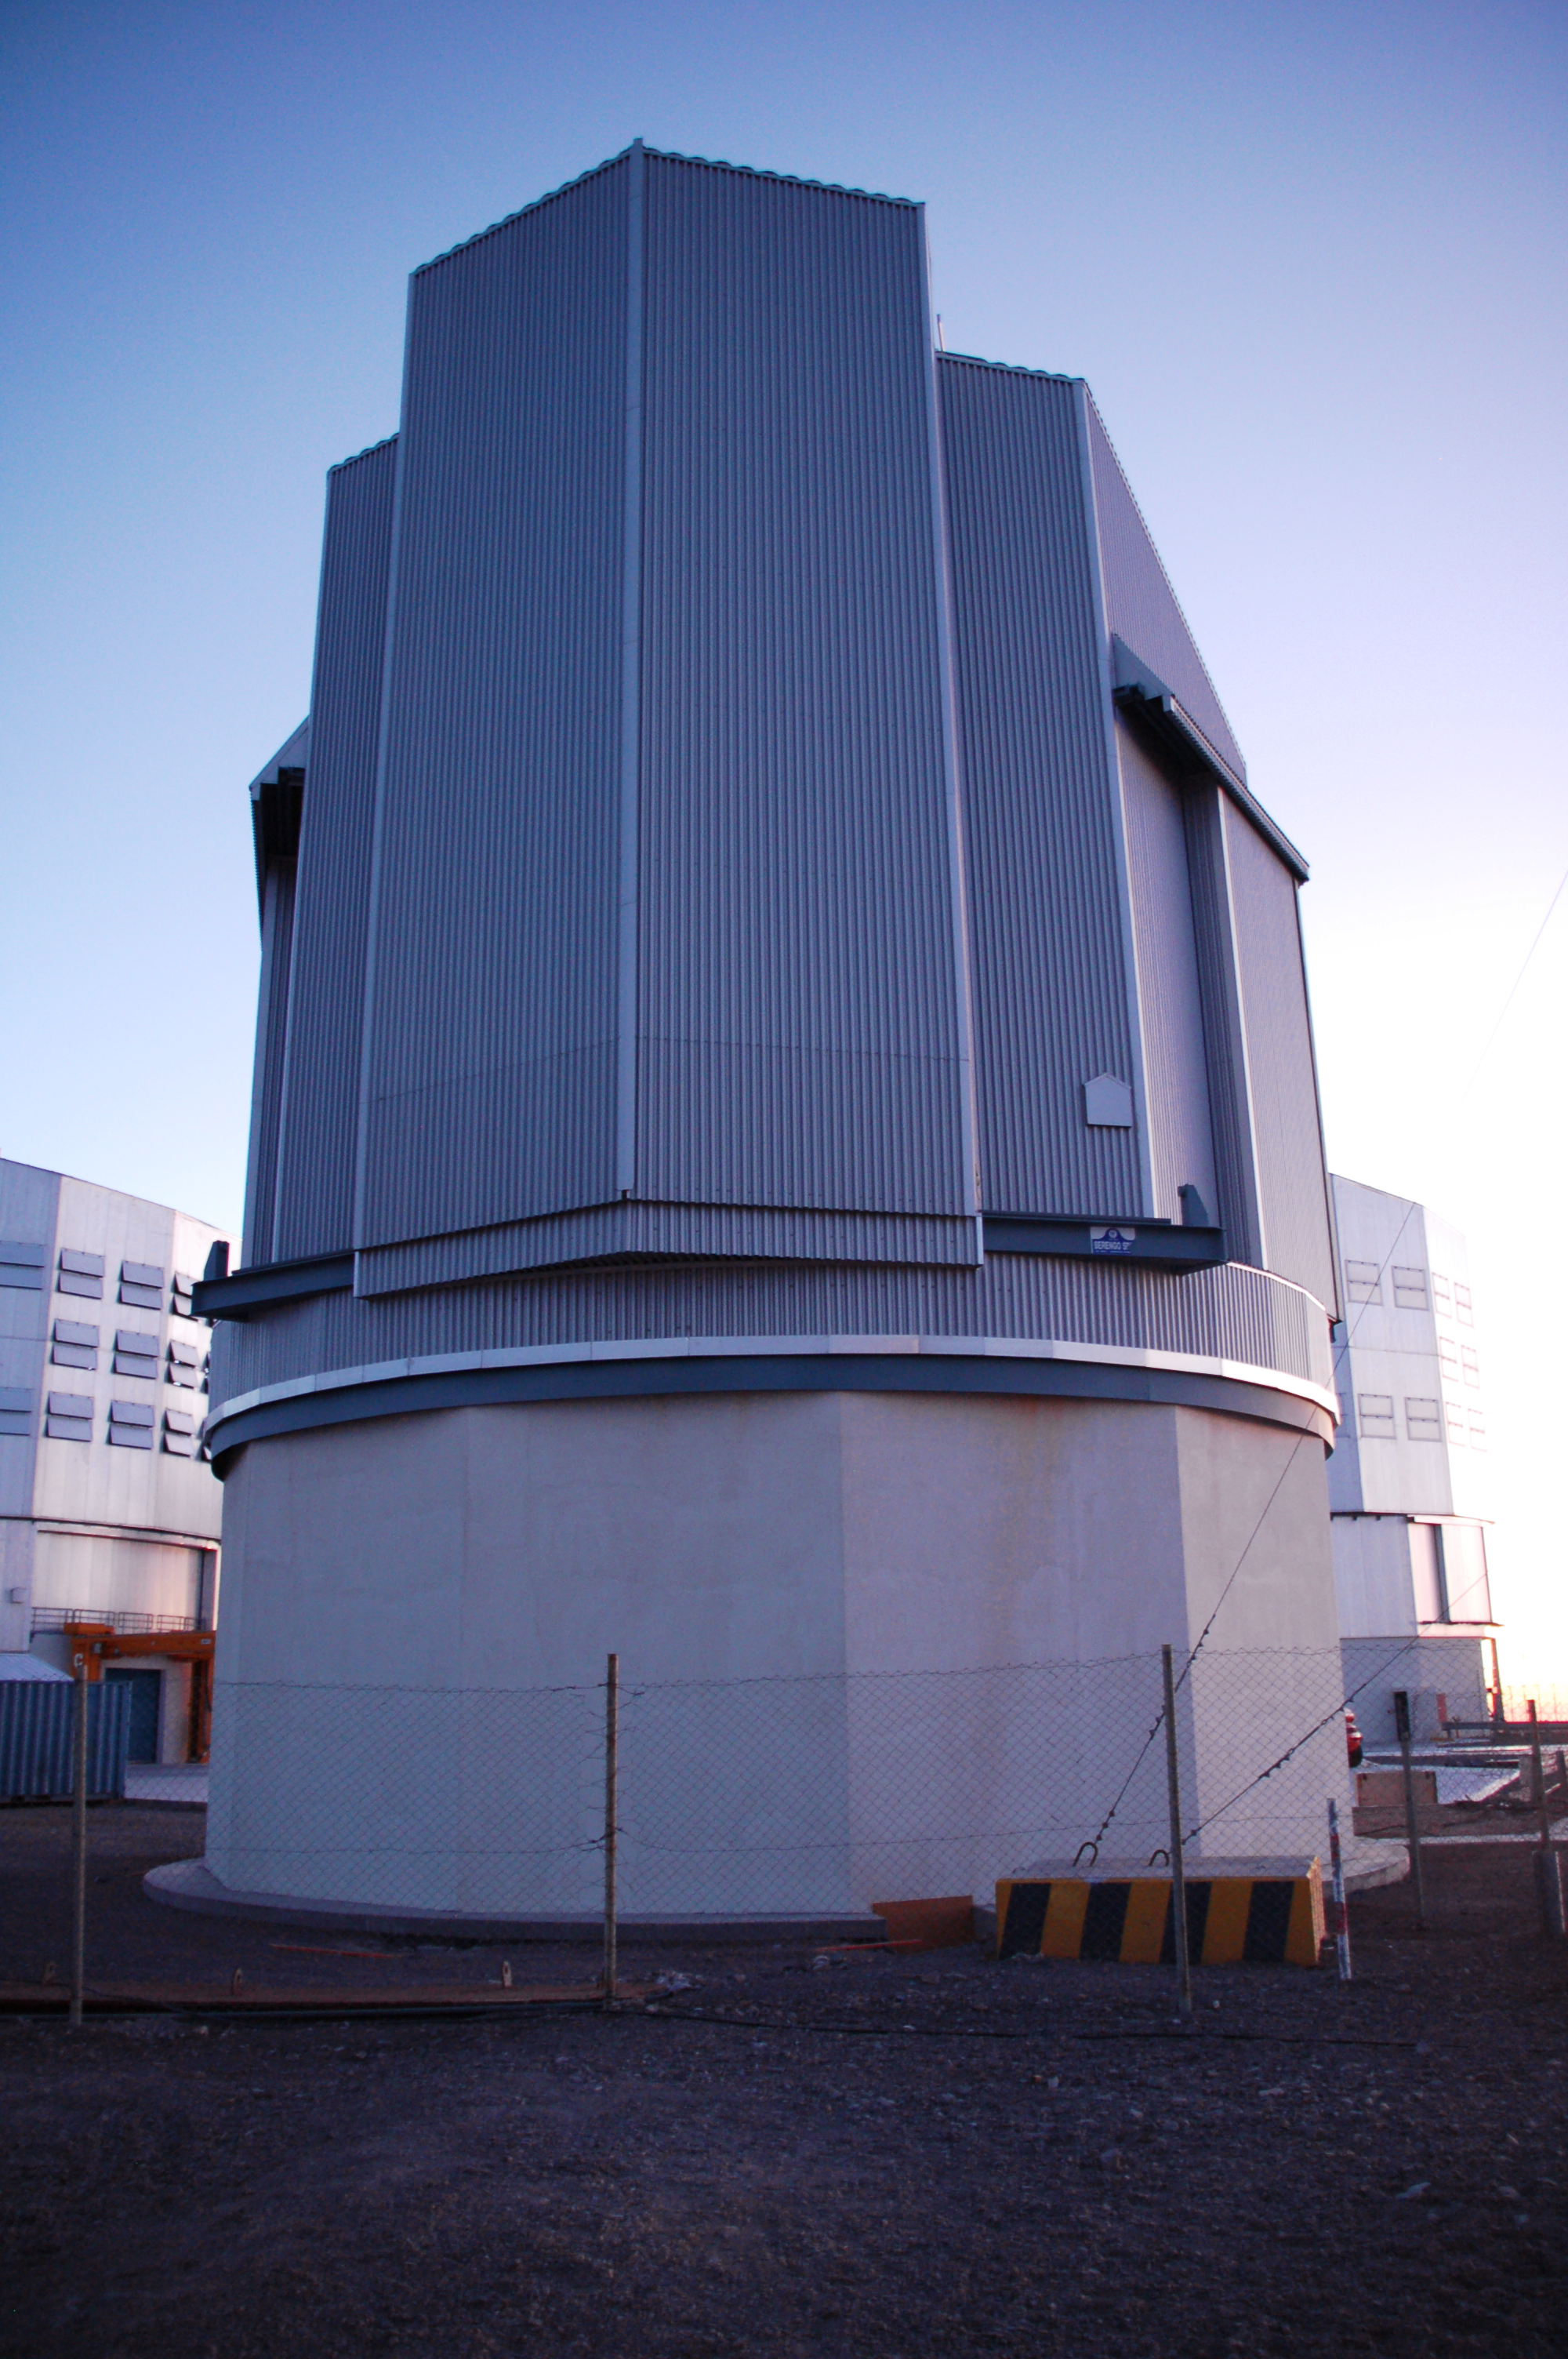

VST enclosure at Paranal

The 2.6m diameter VLT Survey Telescope (VST) in its dome at ESO's Cerro Paranal observing site. Located in the Atacama Desert of Chile, the site is over 2600 metres above sea level and provides exceptionally dry and dark viewing conditions. The VST is equipped with a giant CCD camera called OmegaCAM to take very wide-field images of the sky in visible light. It is used to survey broad regions of the sky and catalogue huge numbers of celestial objects.

Credit: ESO